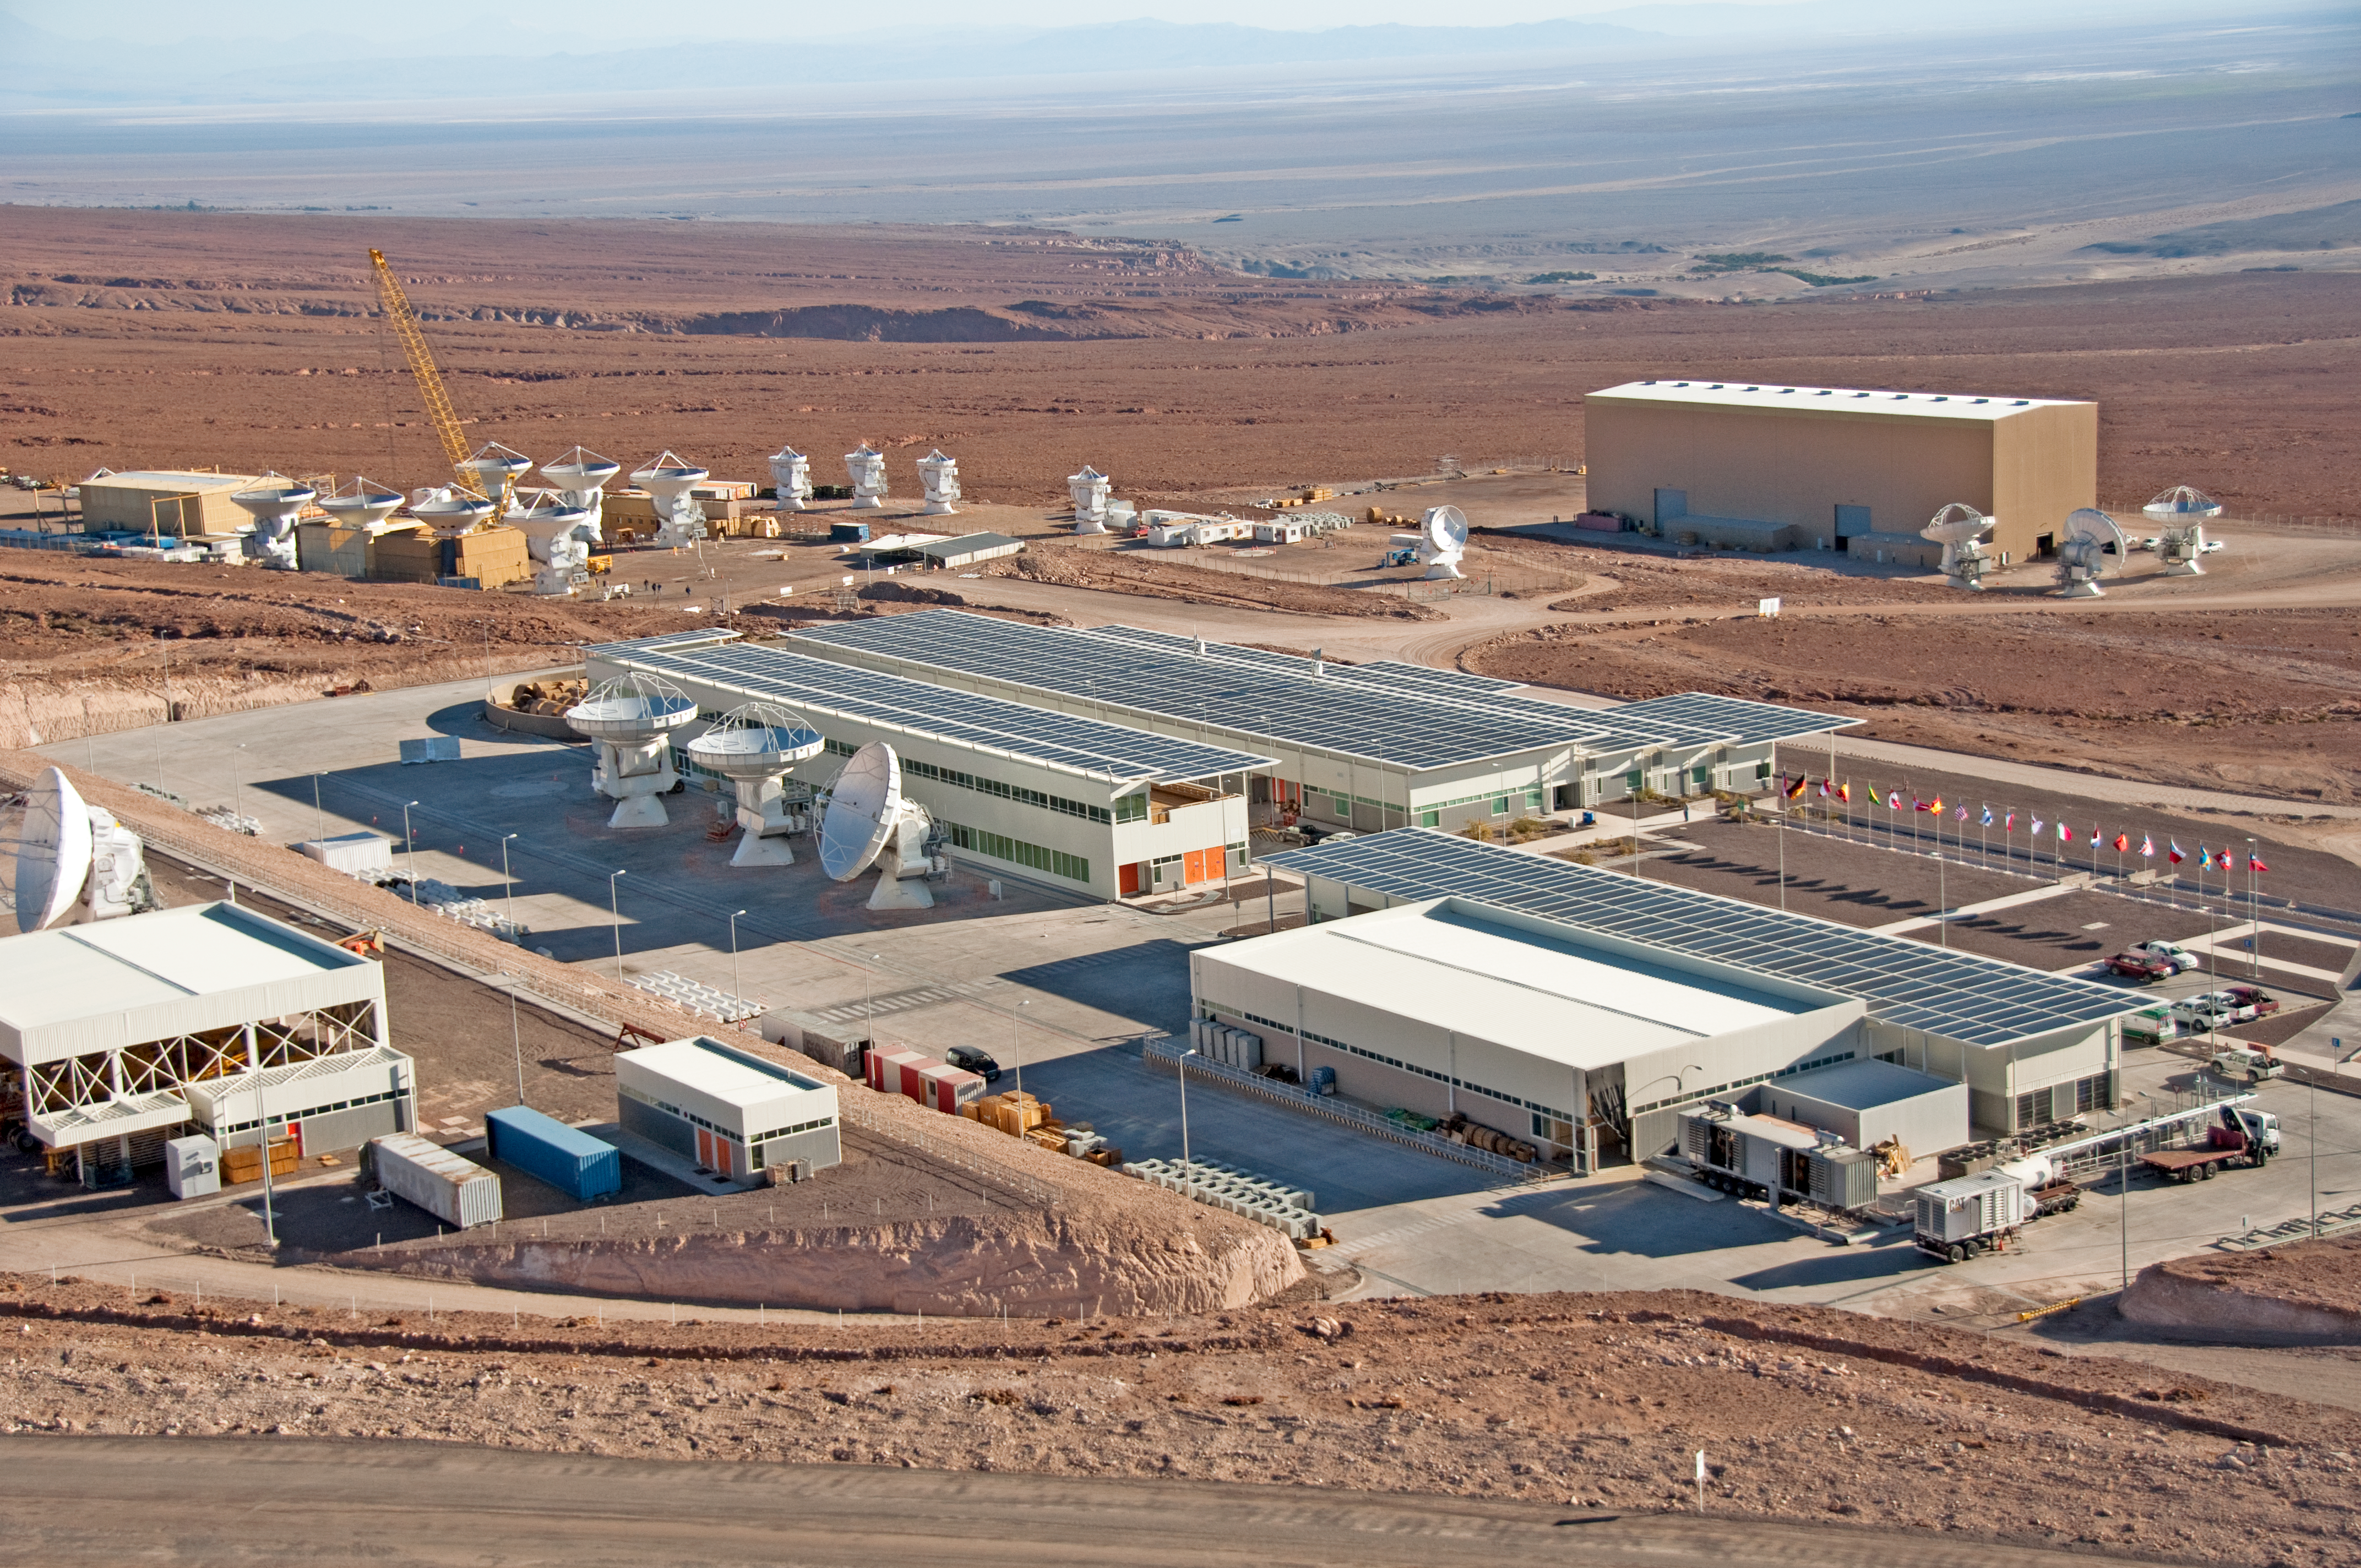

The ALMA Operations Support Facility

Aerial view of the ALMA Operations Support Facility (OSF), located at 2900 metres altitude, near San Pedro de Atacama, in the II Region of Chile. At the centre of the image is the main OSF building, where most of the scientific and technical operations take place. Behind this are the ALMA partners’ antenna integration sites — from left to the right, the European, the Japanese and the North American site. In the background is the Salar de Atacama.

Credit: ALMA (ESO/NAOJ/NRAO), W. Garnier (ALMA). Acknowledgment: General Dynamics C4 Systems